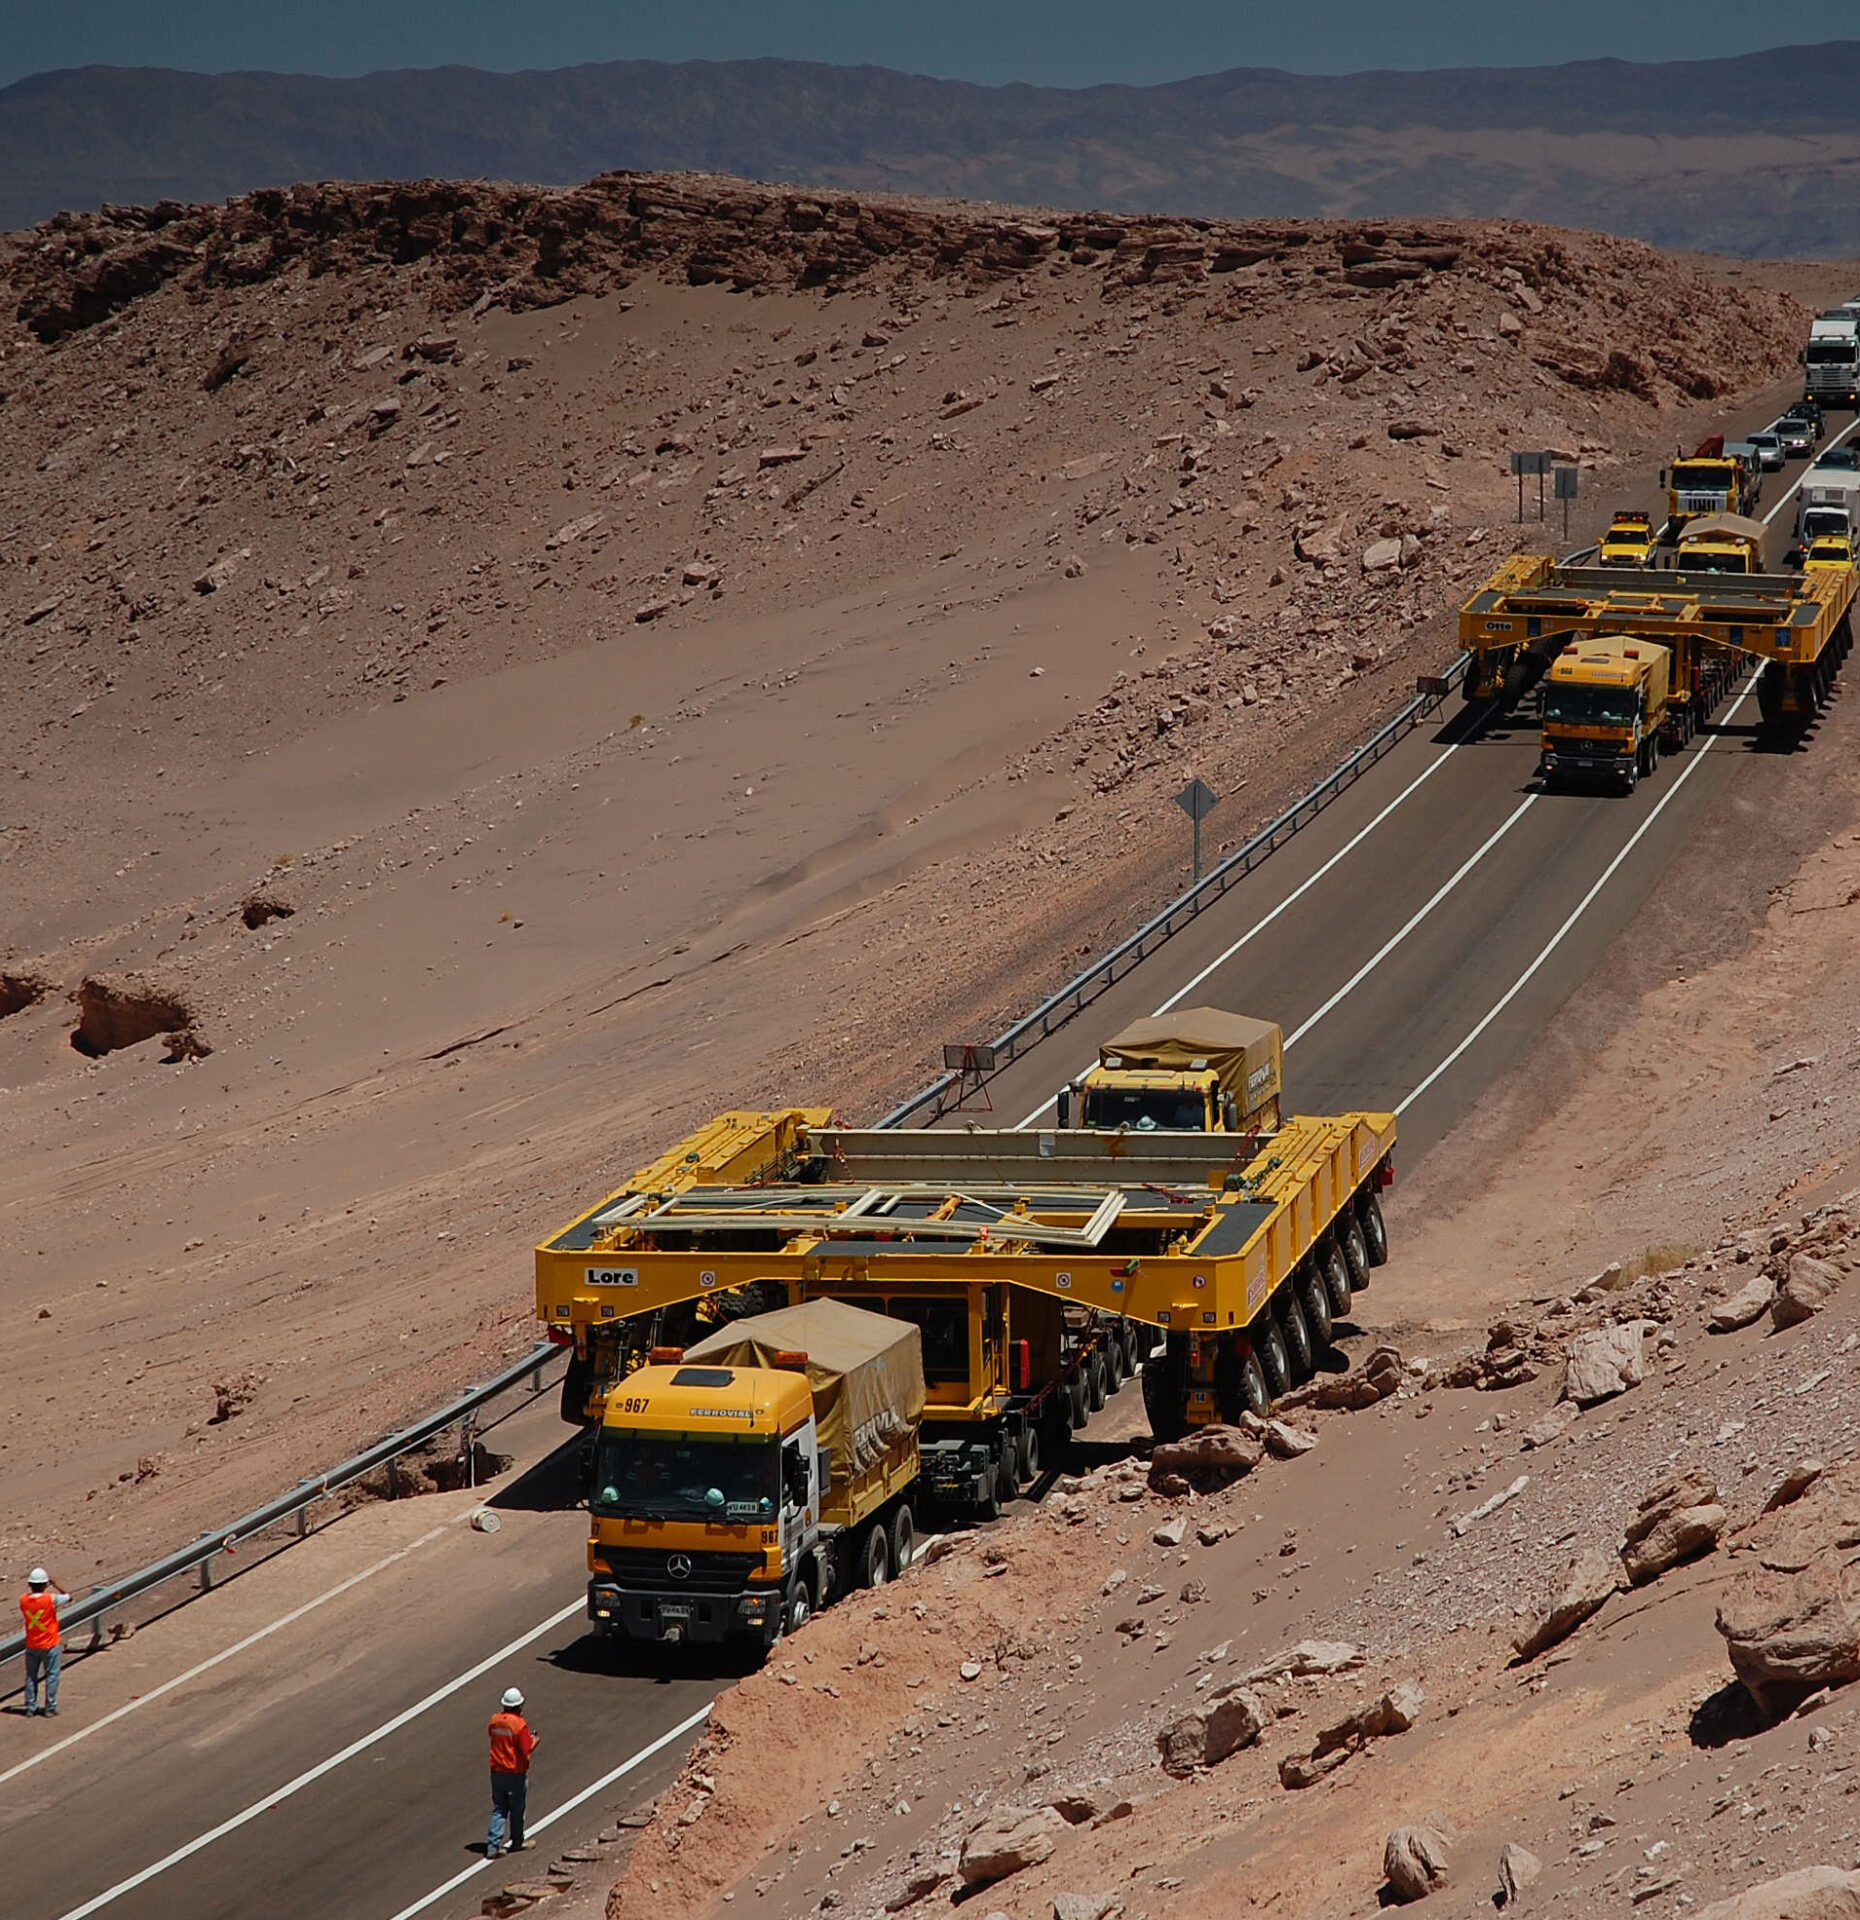

ALMA transporters arrive in Chile

On December 3 and 4 - 2007, the two ALMA antenna transporters, Otto and Lore, were being loaded onto a barge on the Neckar at Heilbronn harbour (Germany) to start their long journey to Chile. From there, they will travel to Antwerpen (Belgium) and then put onto a ship towards the port of Mejillones, in the north of Chile, to finally reach the ALMA base, close to San Pedro de Atacama. The ALMA antenna transporters are each 20 meter long, 10 meter wide and 6 meter high, and weigh 130 tonnes. They will be able to transport a 115-tonne antenna and set it down on a concrete pad within millimeters of a prescribed position. Image taken in December 2007.

Credit: ALMA (ESO/NAOJ/NRAO)